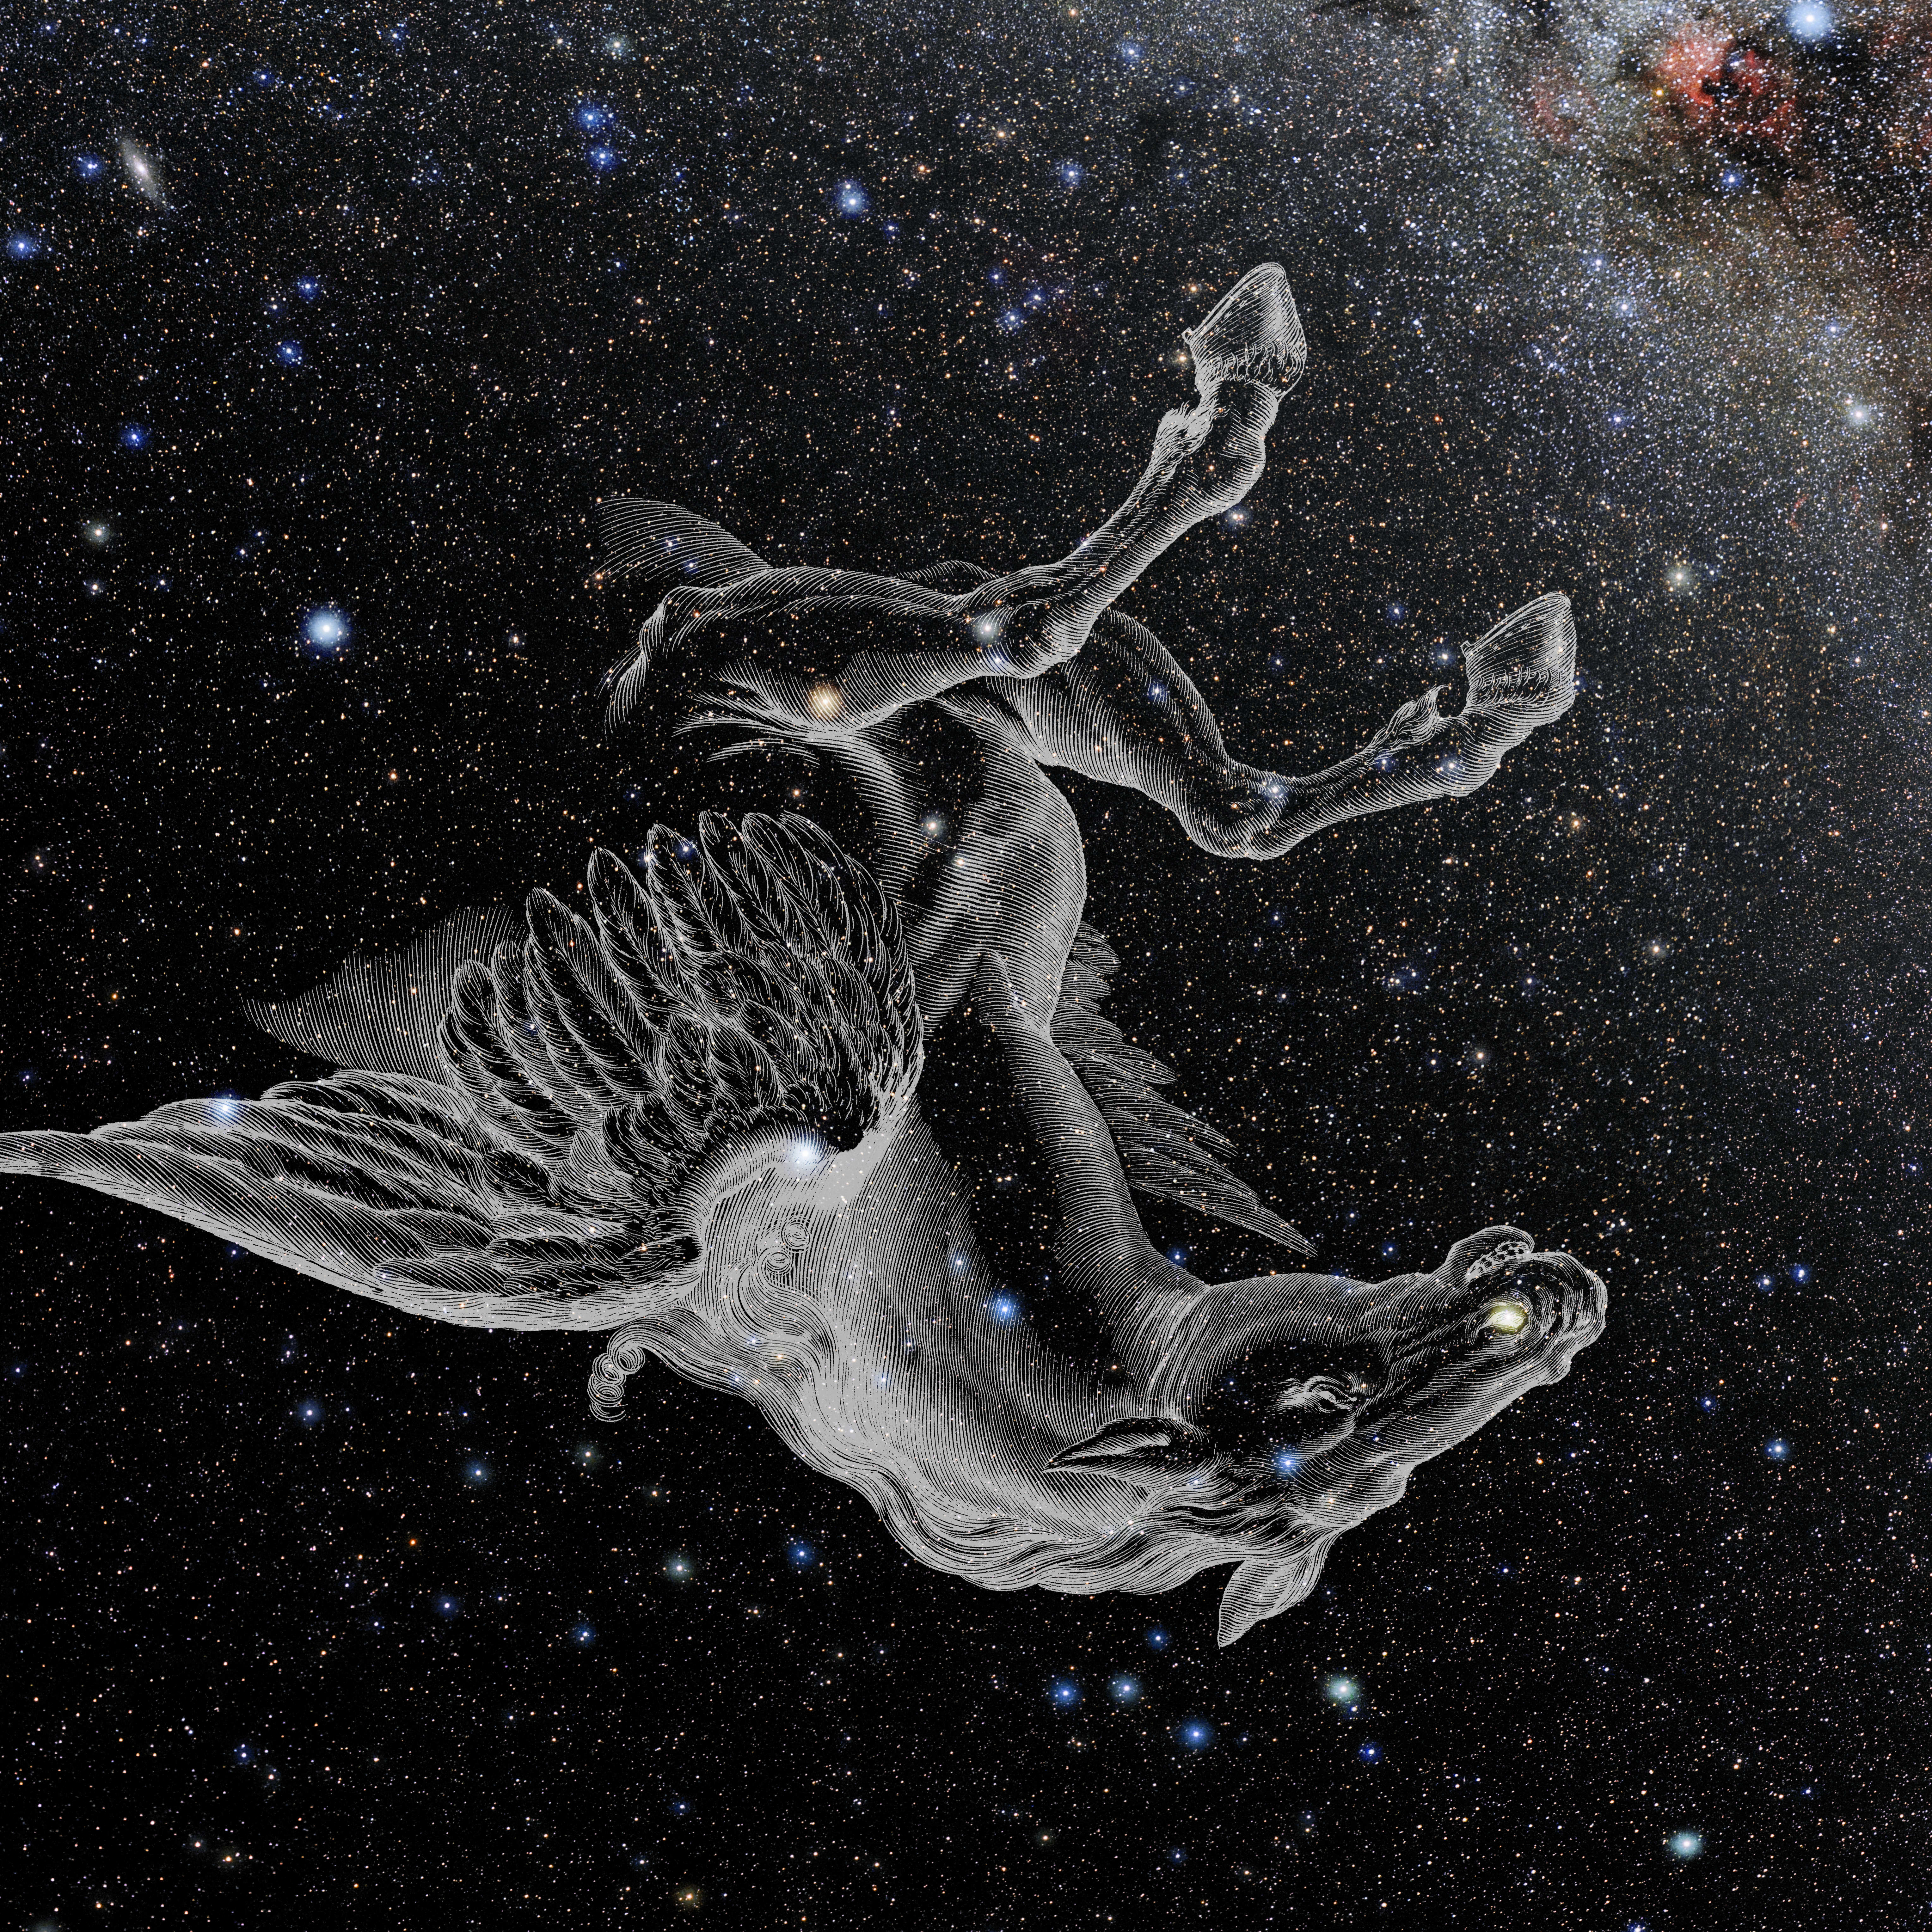

Pegasus with Hevelius Drawing

Photo of the constellation Pegasus from NOIRLab's 88 Constellations project showing Johannes Hevelius drawing of the constellation in Uranographia, his celestial catalogue in 1690.
Here is the version with the constellation 'stick figure' and here the unannotated version.

Credit: E. Slawik/NOIRLab/NSF/AURA/M. Zamani/J. Hevelius/NASA Universe of Learning/USNO/STScI